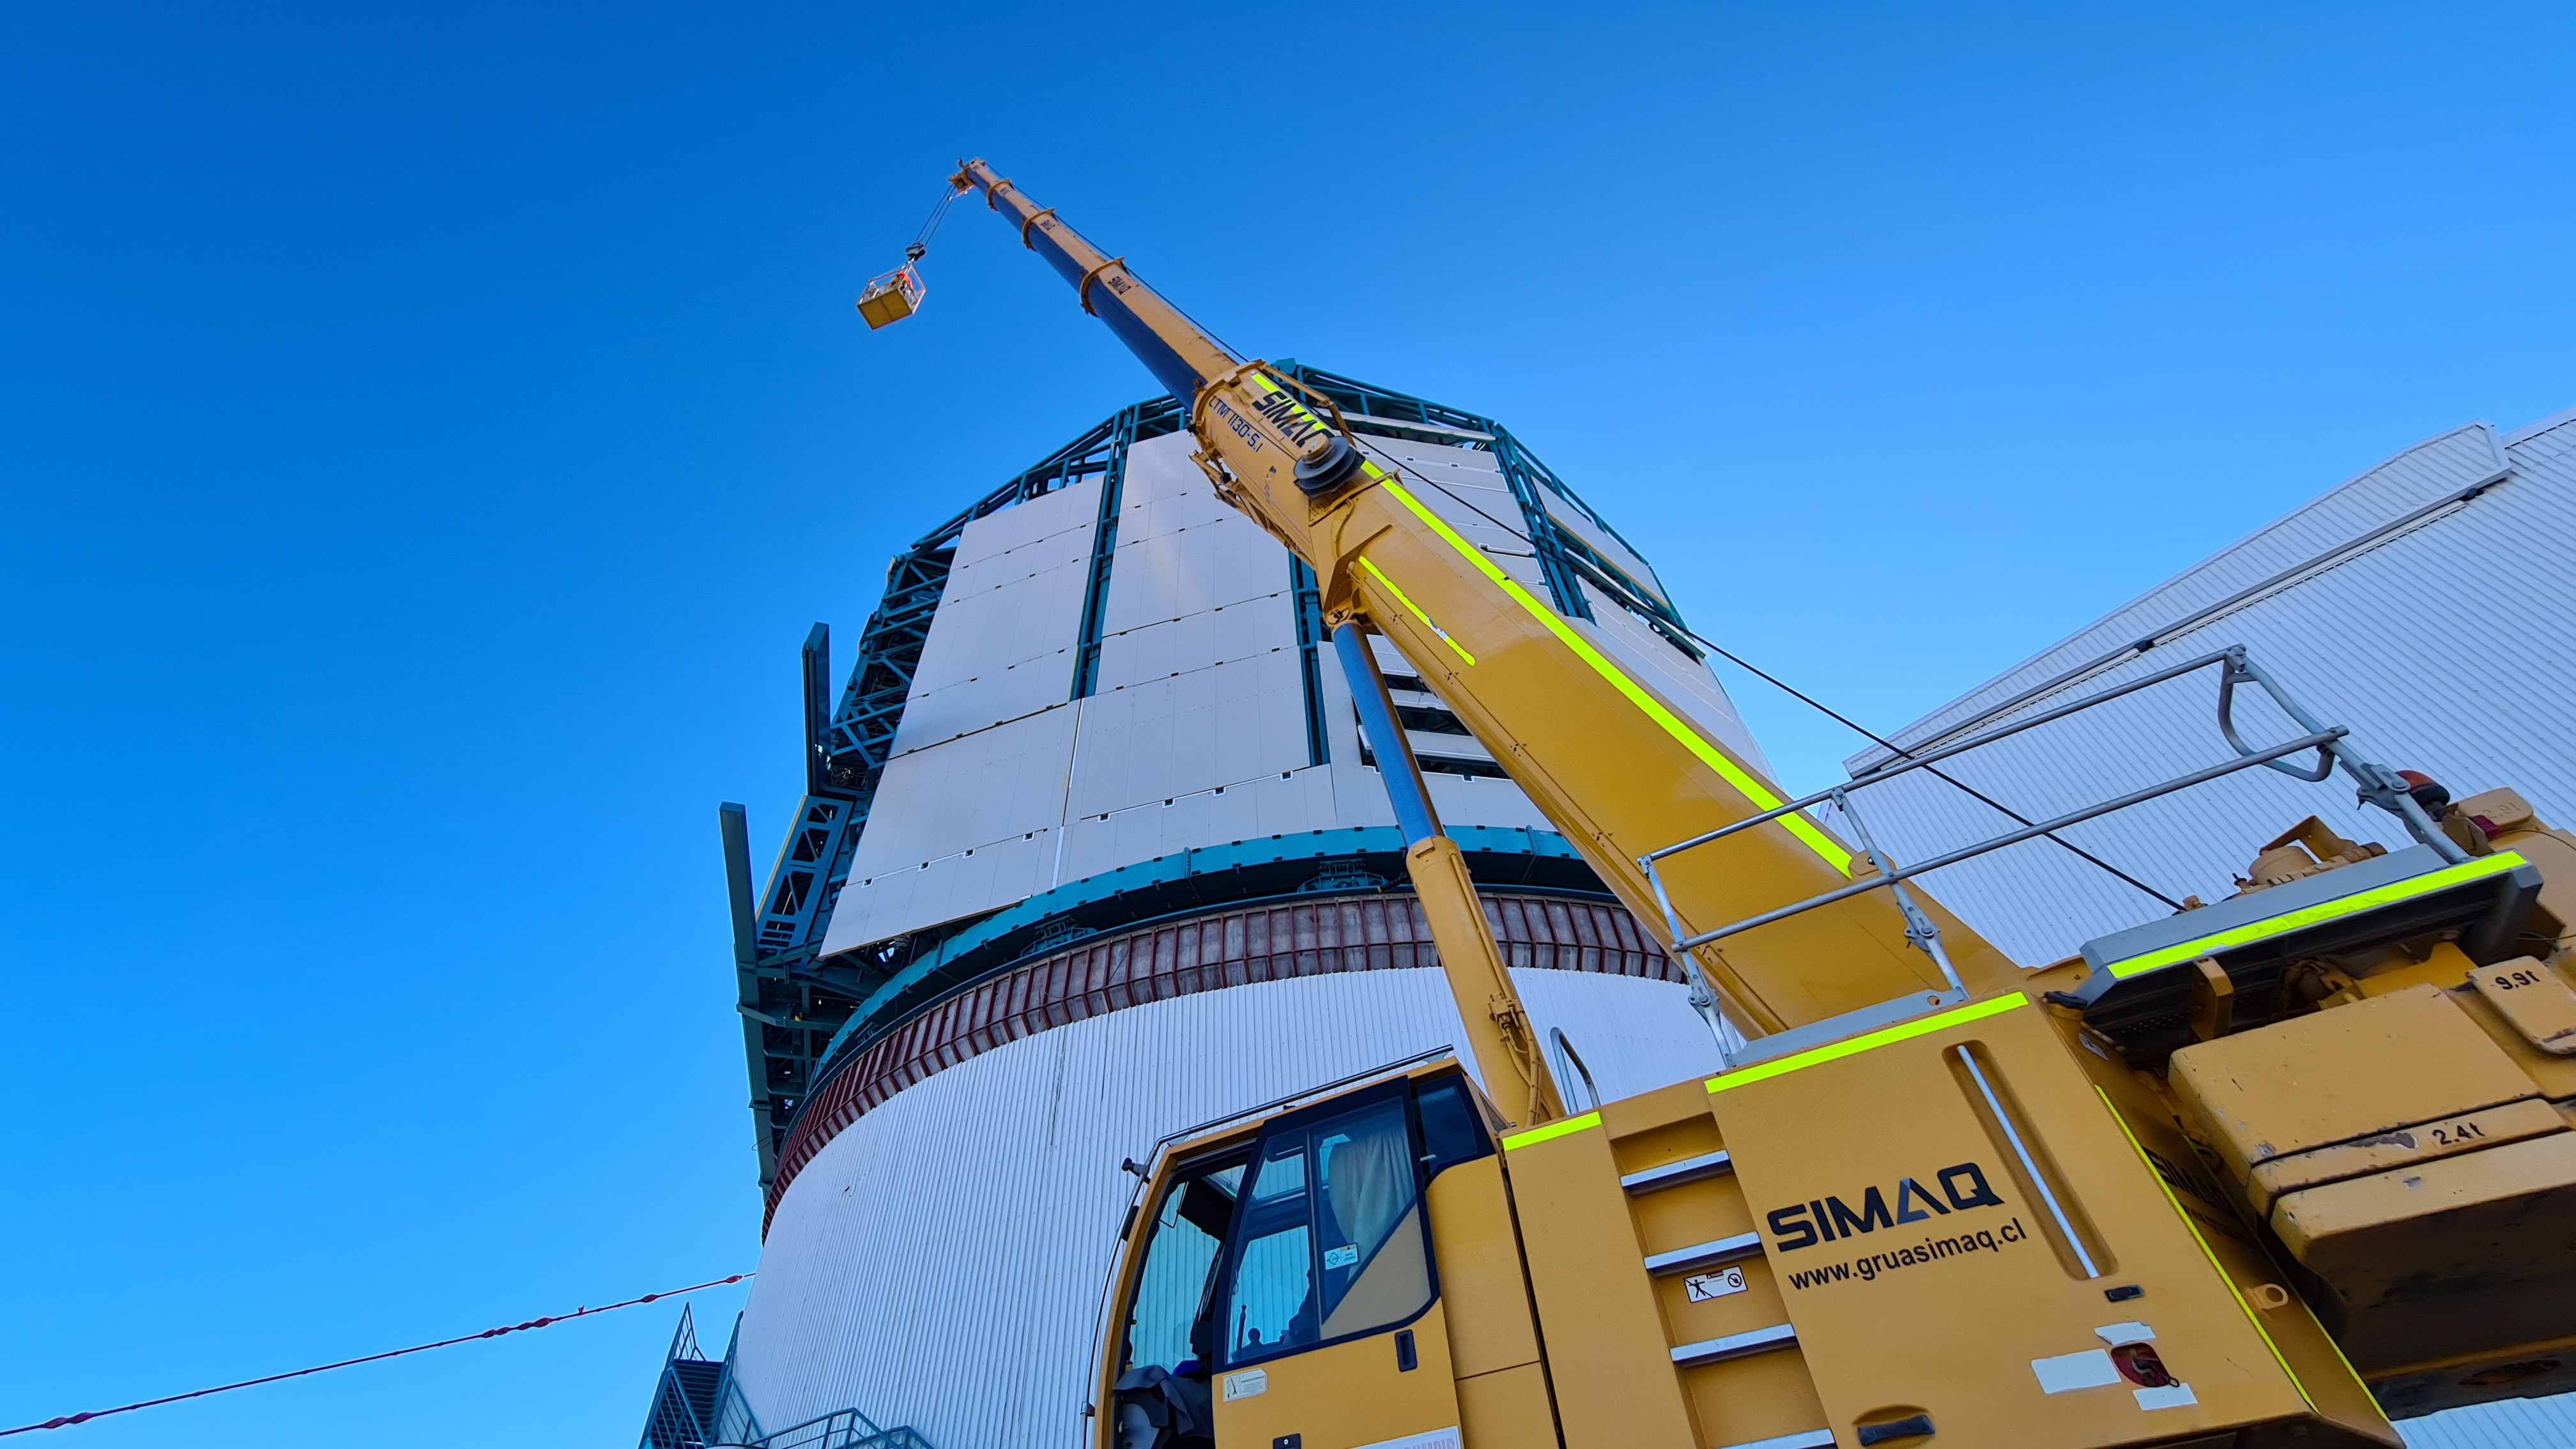

May 12 Summit Inspection

Regularly-scheduled inspections of the summit facility and equipment continue with social distancing and strict safety measures in place. The most recent inspection took place on May 12th and again included maintenance work on the Dome and TMA, including improvements for weather resistance in the coming months

Credit: Rubin Observatory/NSF/AURA